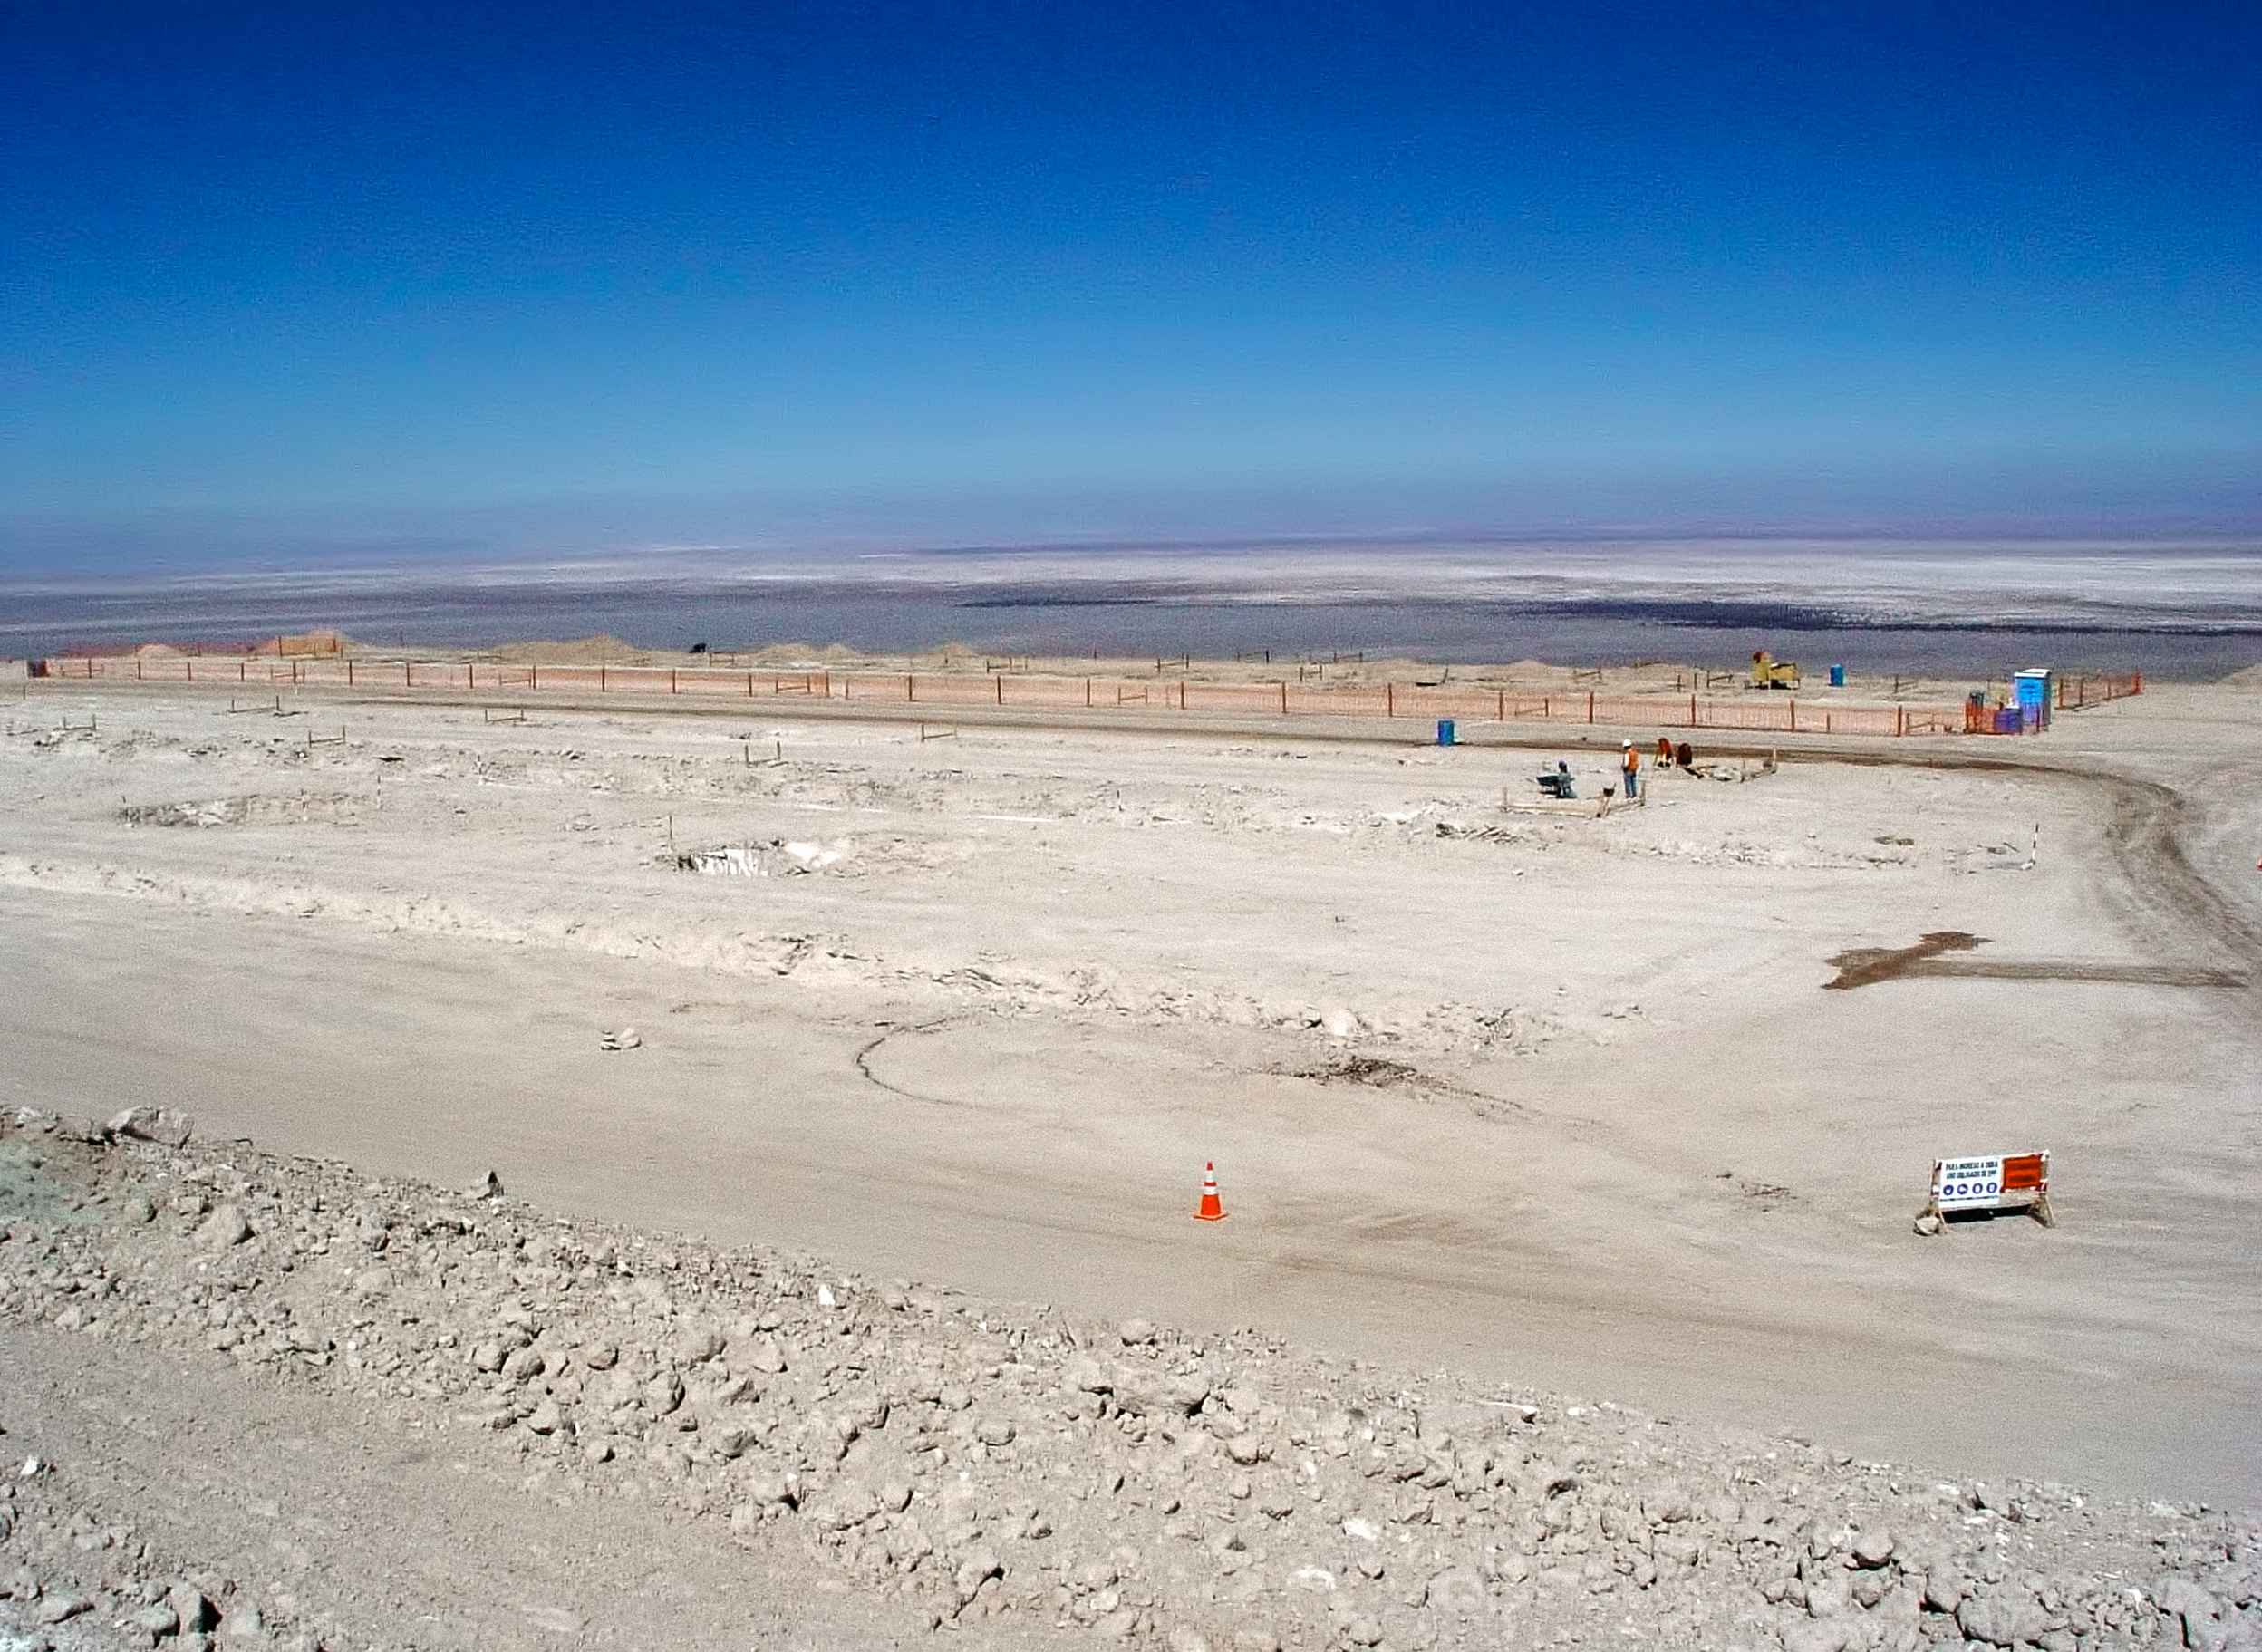

Construction of the ALMA OSF

Beginning of the construction works of the OSF main building, in September 2006.

Credit: ESO